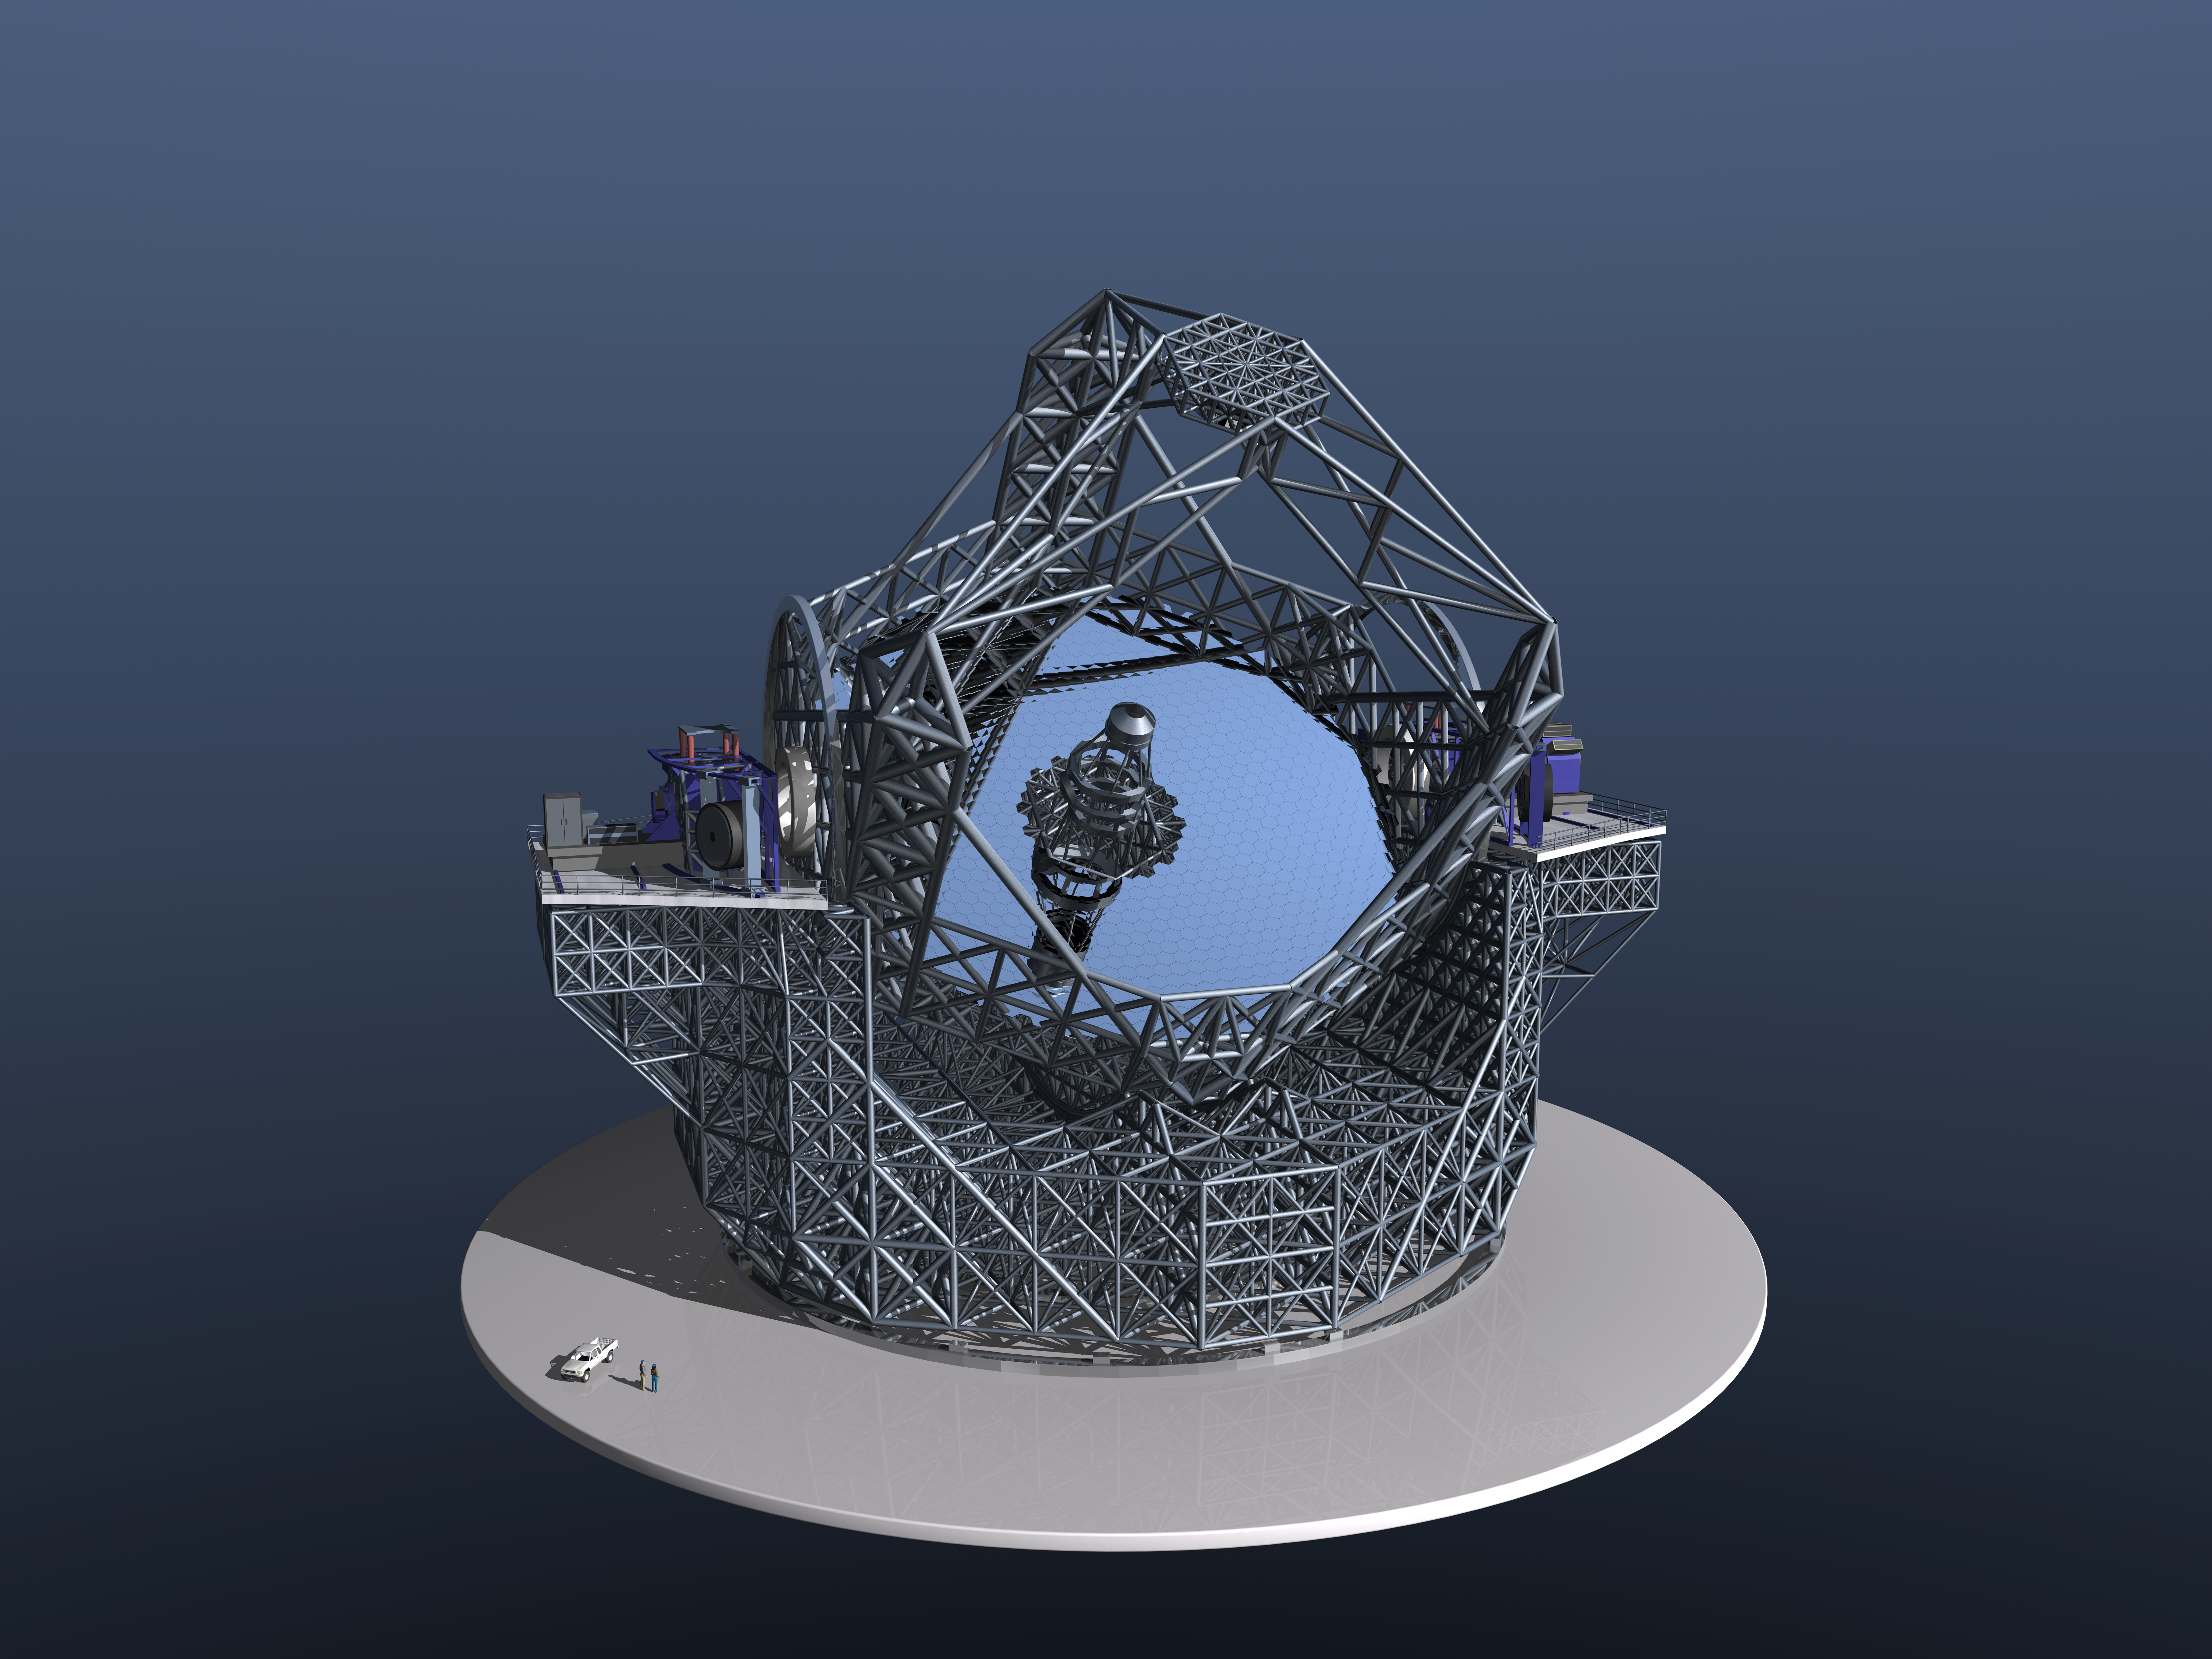

The European Extremely Large Telescope

Birds eye view of the elaborate 3-dimensional model of the European Extremely Large Telescope developed to determine expected performance during observing conditions. With a 40-metre-class diameter primary mirror, the present baseline, its total rotating mass is 5,500 tons. The two platforms on each side of the structure hold large instruments. The telescope features a novel, innovative design, based on 5 mirrors. The primary 40-metre-class mirror is composed of almost 800 segments, each 1.45 m wide, while the secondary mirror is as large as 4.2 m in diameter. A tertiary mirror, 3.75 m in diameter, relays the light to the adaptive optics system, composed of two mirrors: a 2.5-m mirror supported by 5,000 or more actuators so as to be able to distort its own shape a thousand times per second, and one 2.7 m in diameter that allows for the final image corrections. This five mirror approach results in an exceptional image quality, with no significant aberrations in the field of view.

The design for the E-ELT shown here was published in 2006 and is preliminary.

Credit: ESO